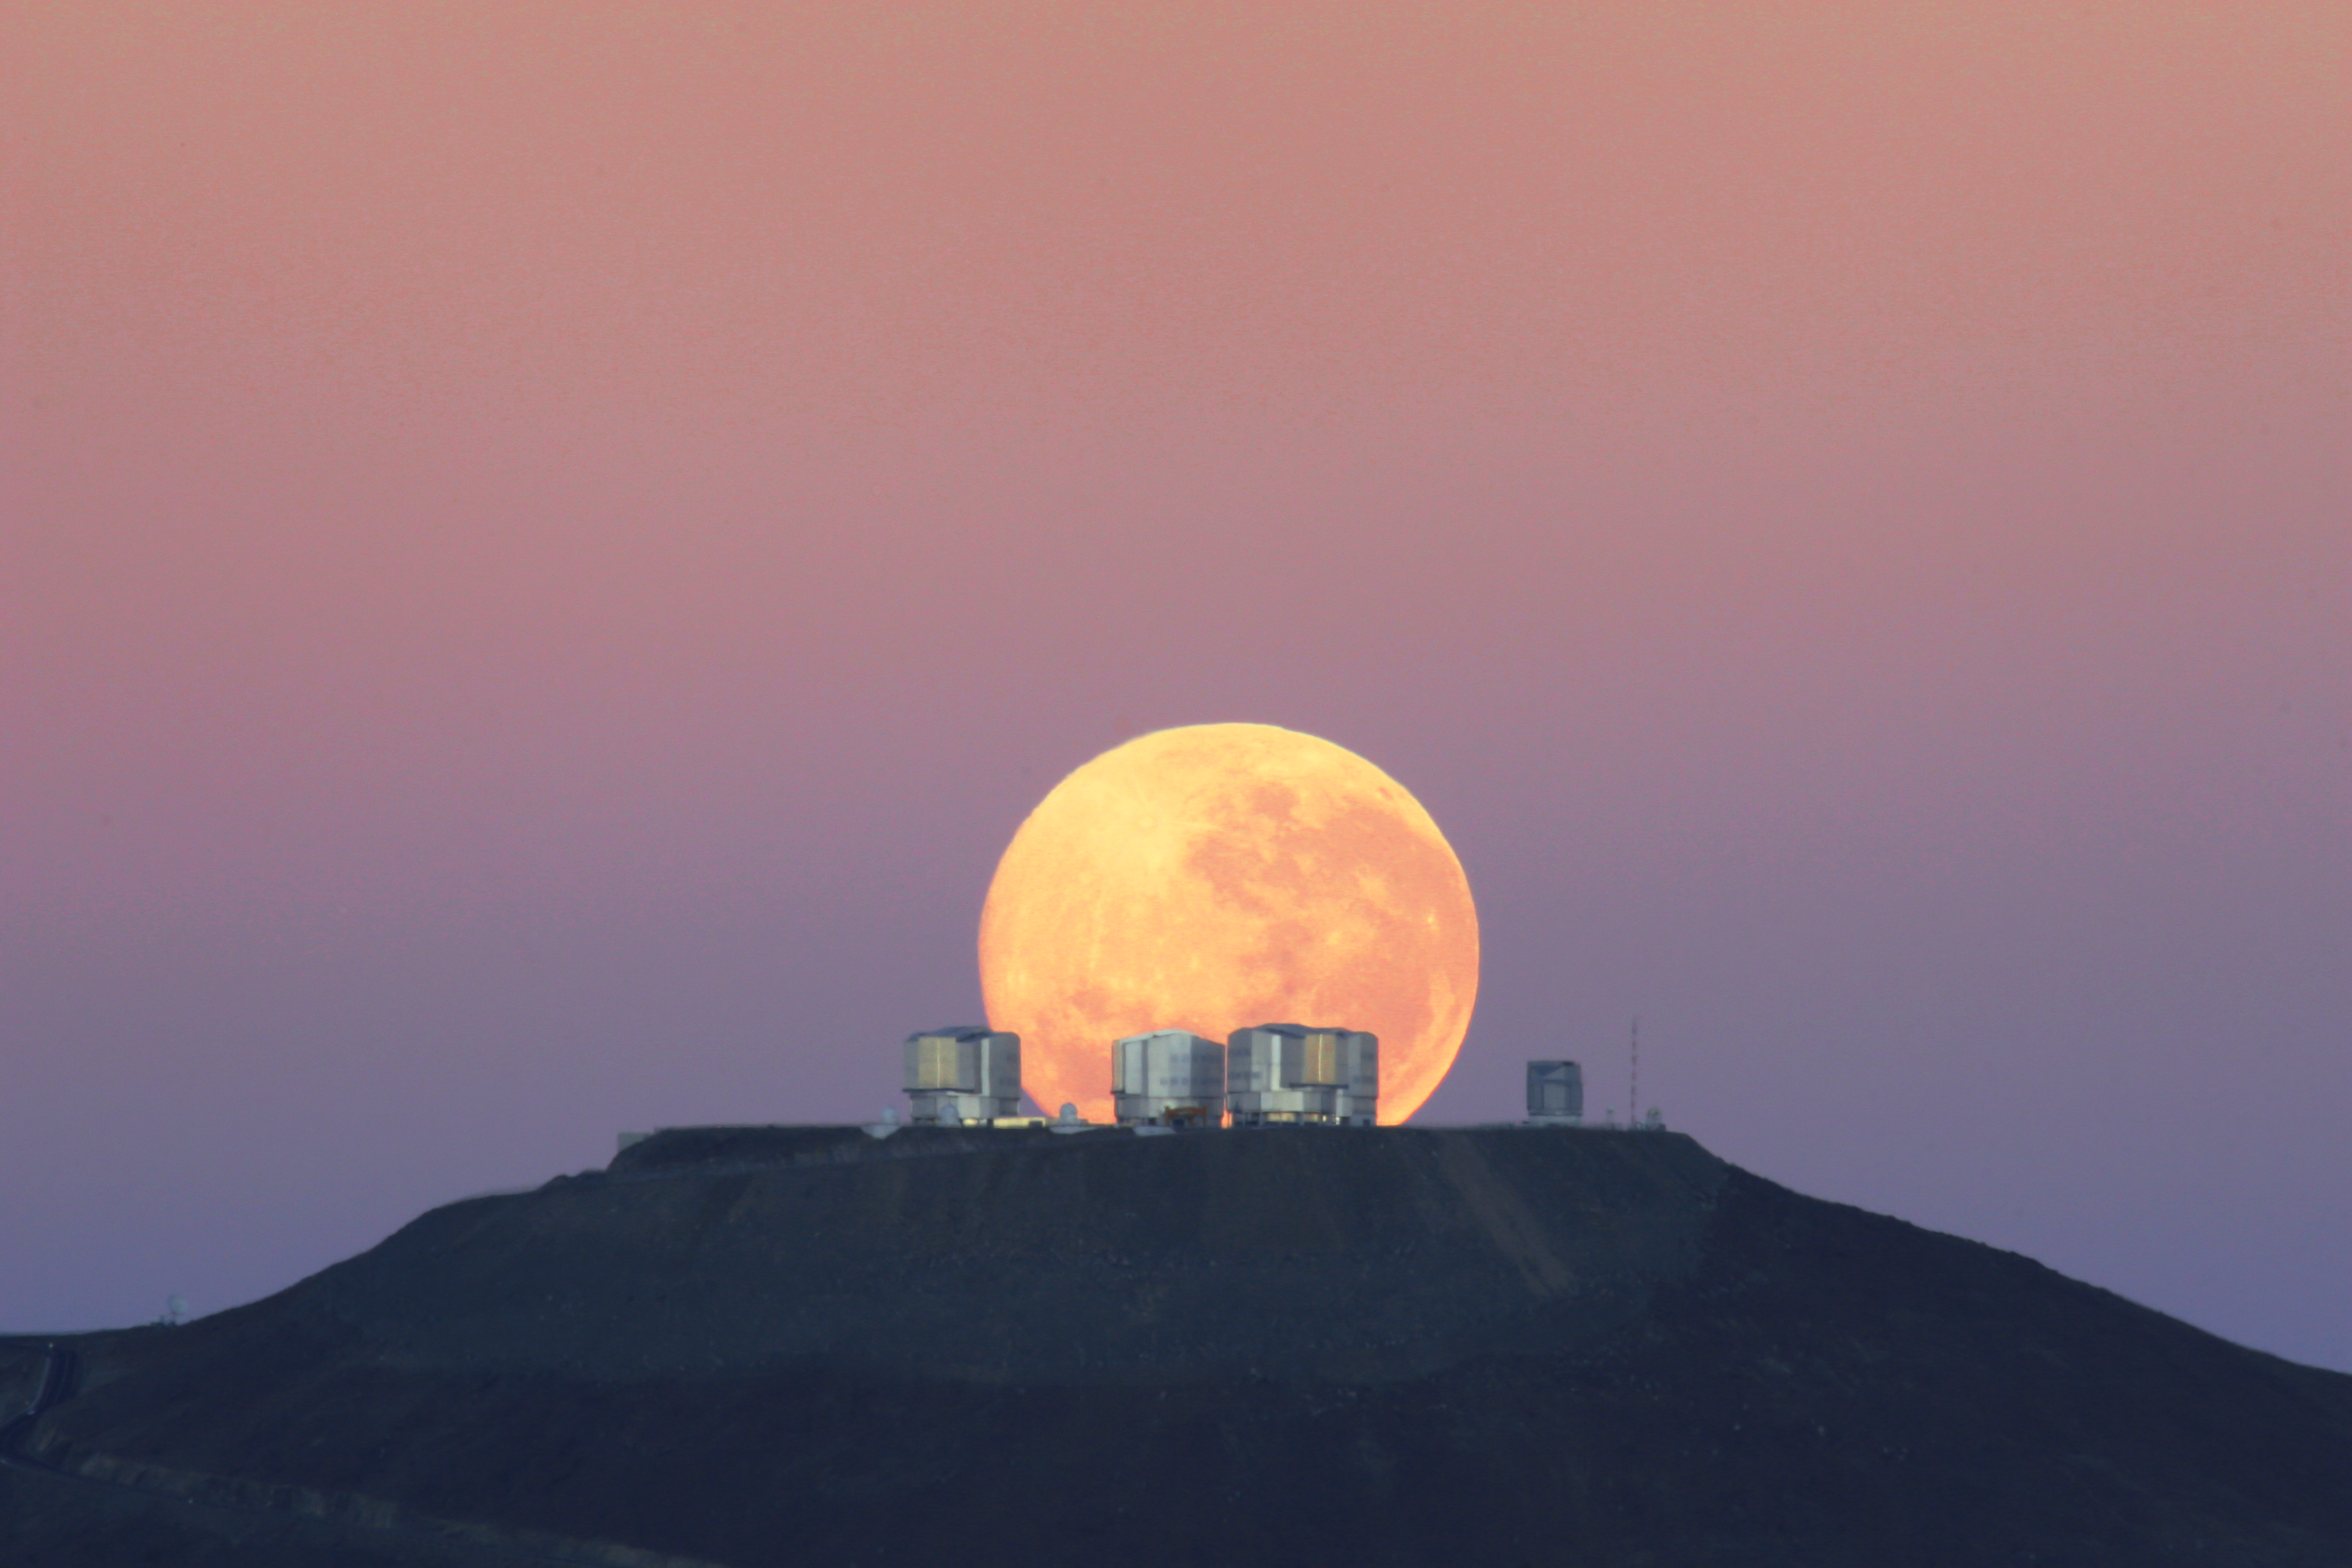

Dramatic moonset — amazing sight on Cerro Paranal, home of ESO’s Very Large Telescope*

As the full Moon sets, the Sun is about to rise on the opposite horizon. The Very Large Telescope (VLT) has already closed its eyes after a long night of observations, and telescope operators and astronomers sleep while technicians, engineers and day astronomers wake up for a new day of work. Operations never stop at the most productive astronomical ground-based observatory in the world.

ESO staff member Gordon Gillet welcomed the new day by capturing this stunning image from 14 km away, on the road to the nearby Cerro Armazones, the peak recently chosen by the ESO Council as the preferred location for the planned 40-metre-class European Extremely Large Telescope (E-ELT).

Contrary to what one may think, this picture is no montage. The Moon appears large because it is seen close to the horizon and our perception is deceived by the proximity of references on the ground. In order to get this spectacular close view, a 500-mm lens was necessary. The very long focal length reduces the depth of field making the objects in focus appear as if they were at the same distance. This effect, combined with the extraordinary quality of this picture, gives the impression that the Moon lies on the VLT platform, just behind the telescopes, even though it is in fact about 30 000 times further away.

Credit: G.Gillet/ESO